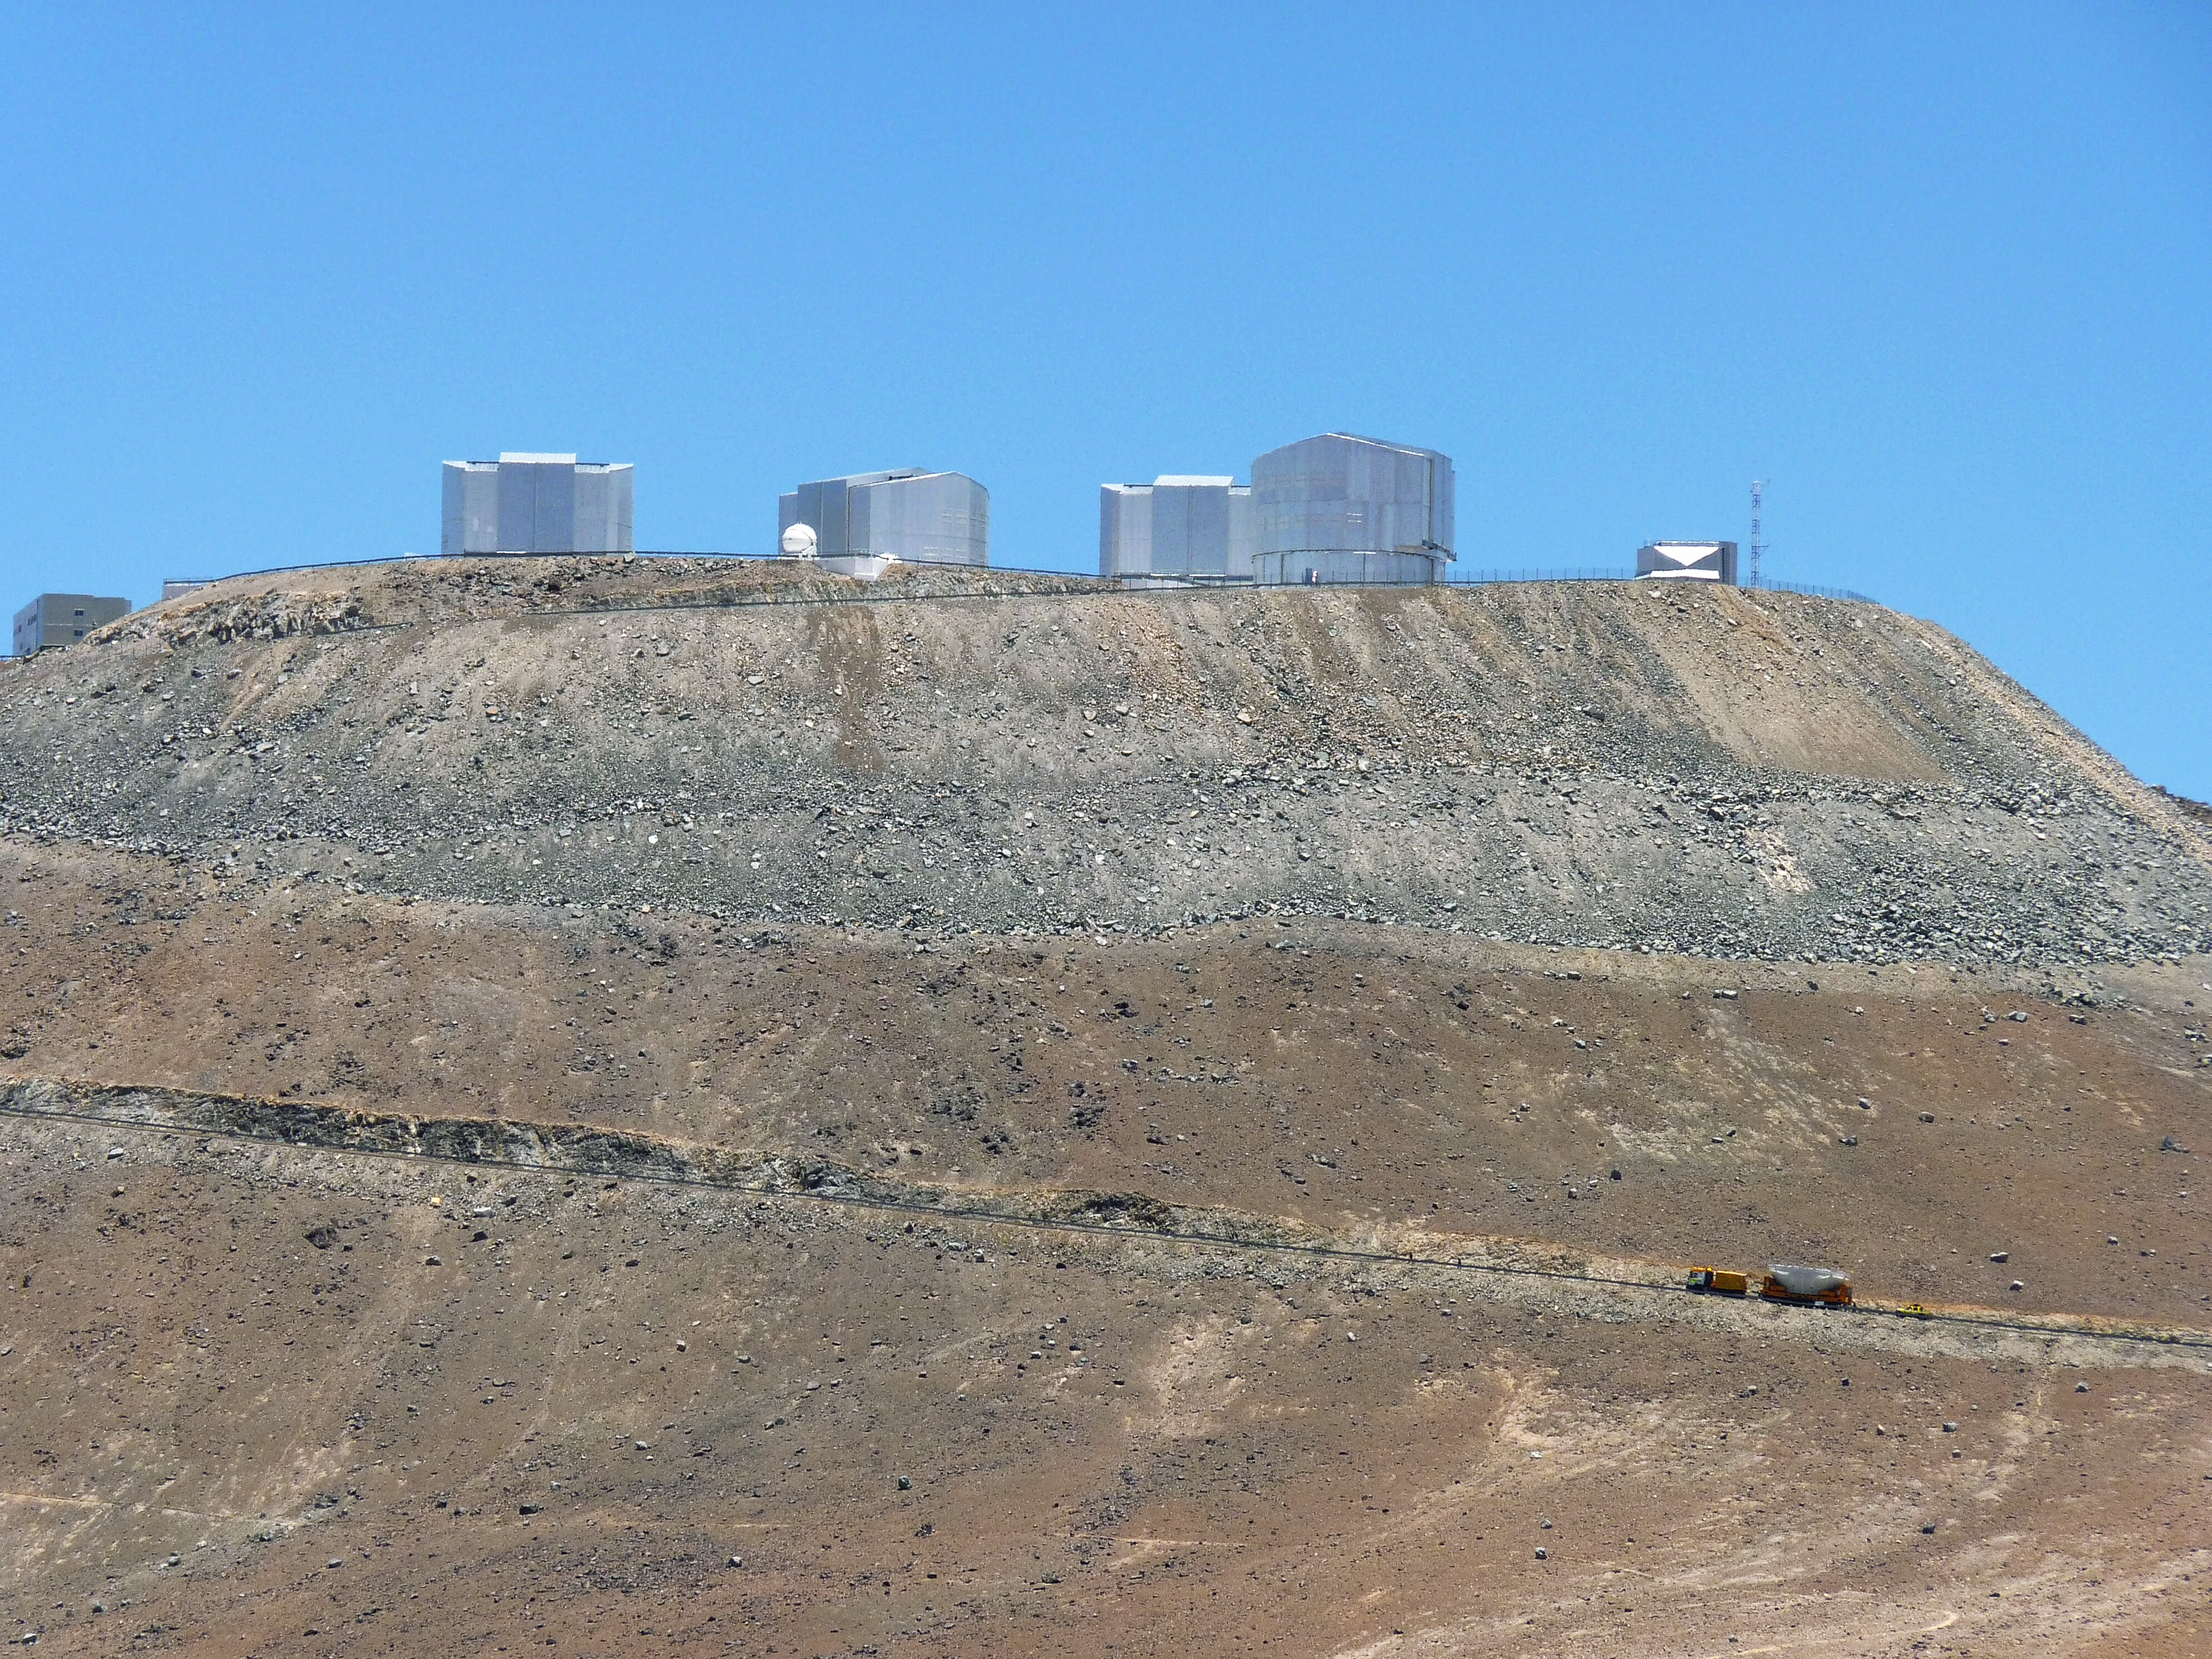

A VLT mirror goes back to work

A truck drives uphill at Cerro Paranal, carrying the 8.2-metre primary mirror of the VLT’s Antu Telescope (UT1). The mirror is being returned to the telescope after a recoating, in November 2010. Each of the VLT’s primary mirrors is recoated every 18 months, in a process that takes a week.

Credit: P. Zidar/ESO